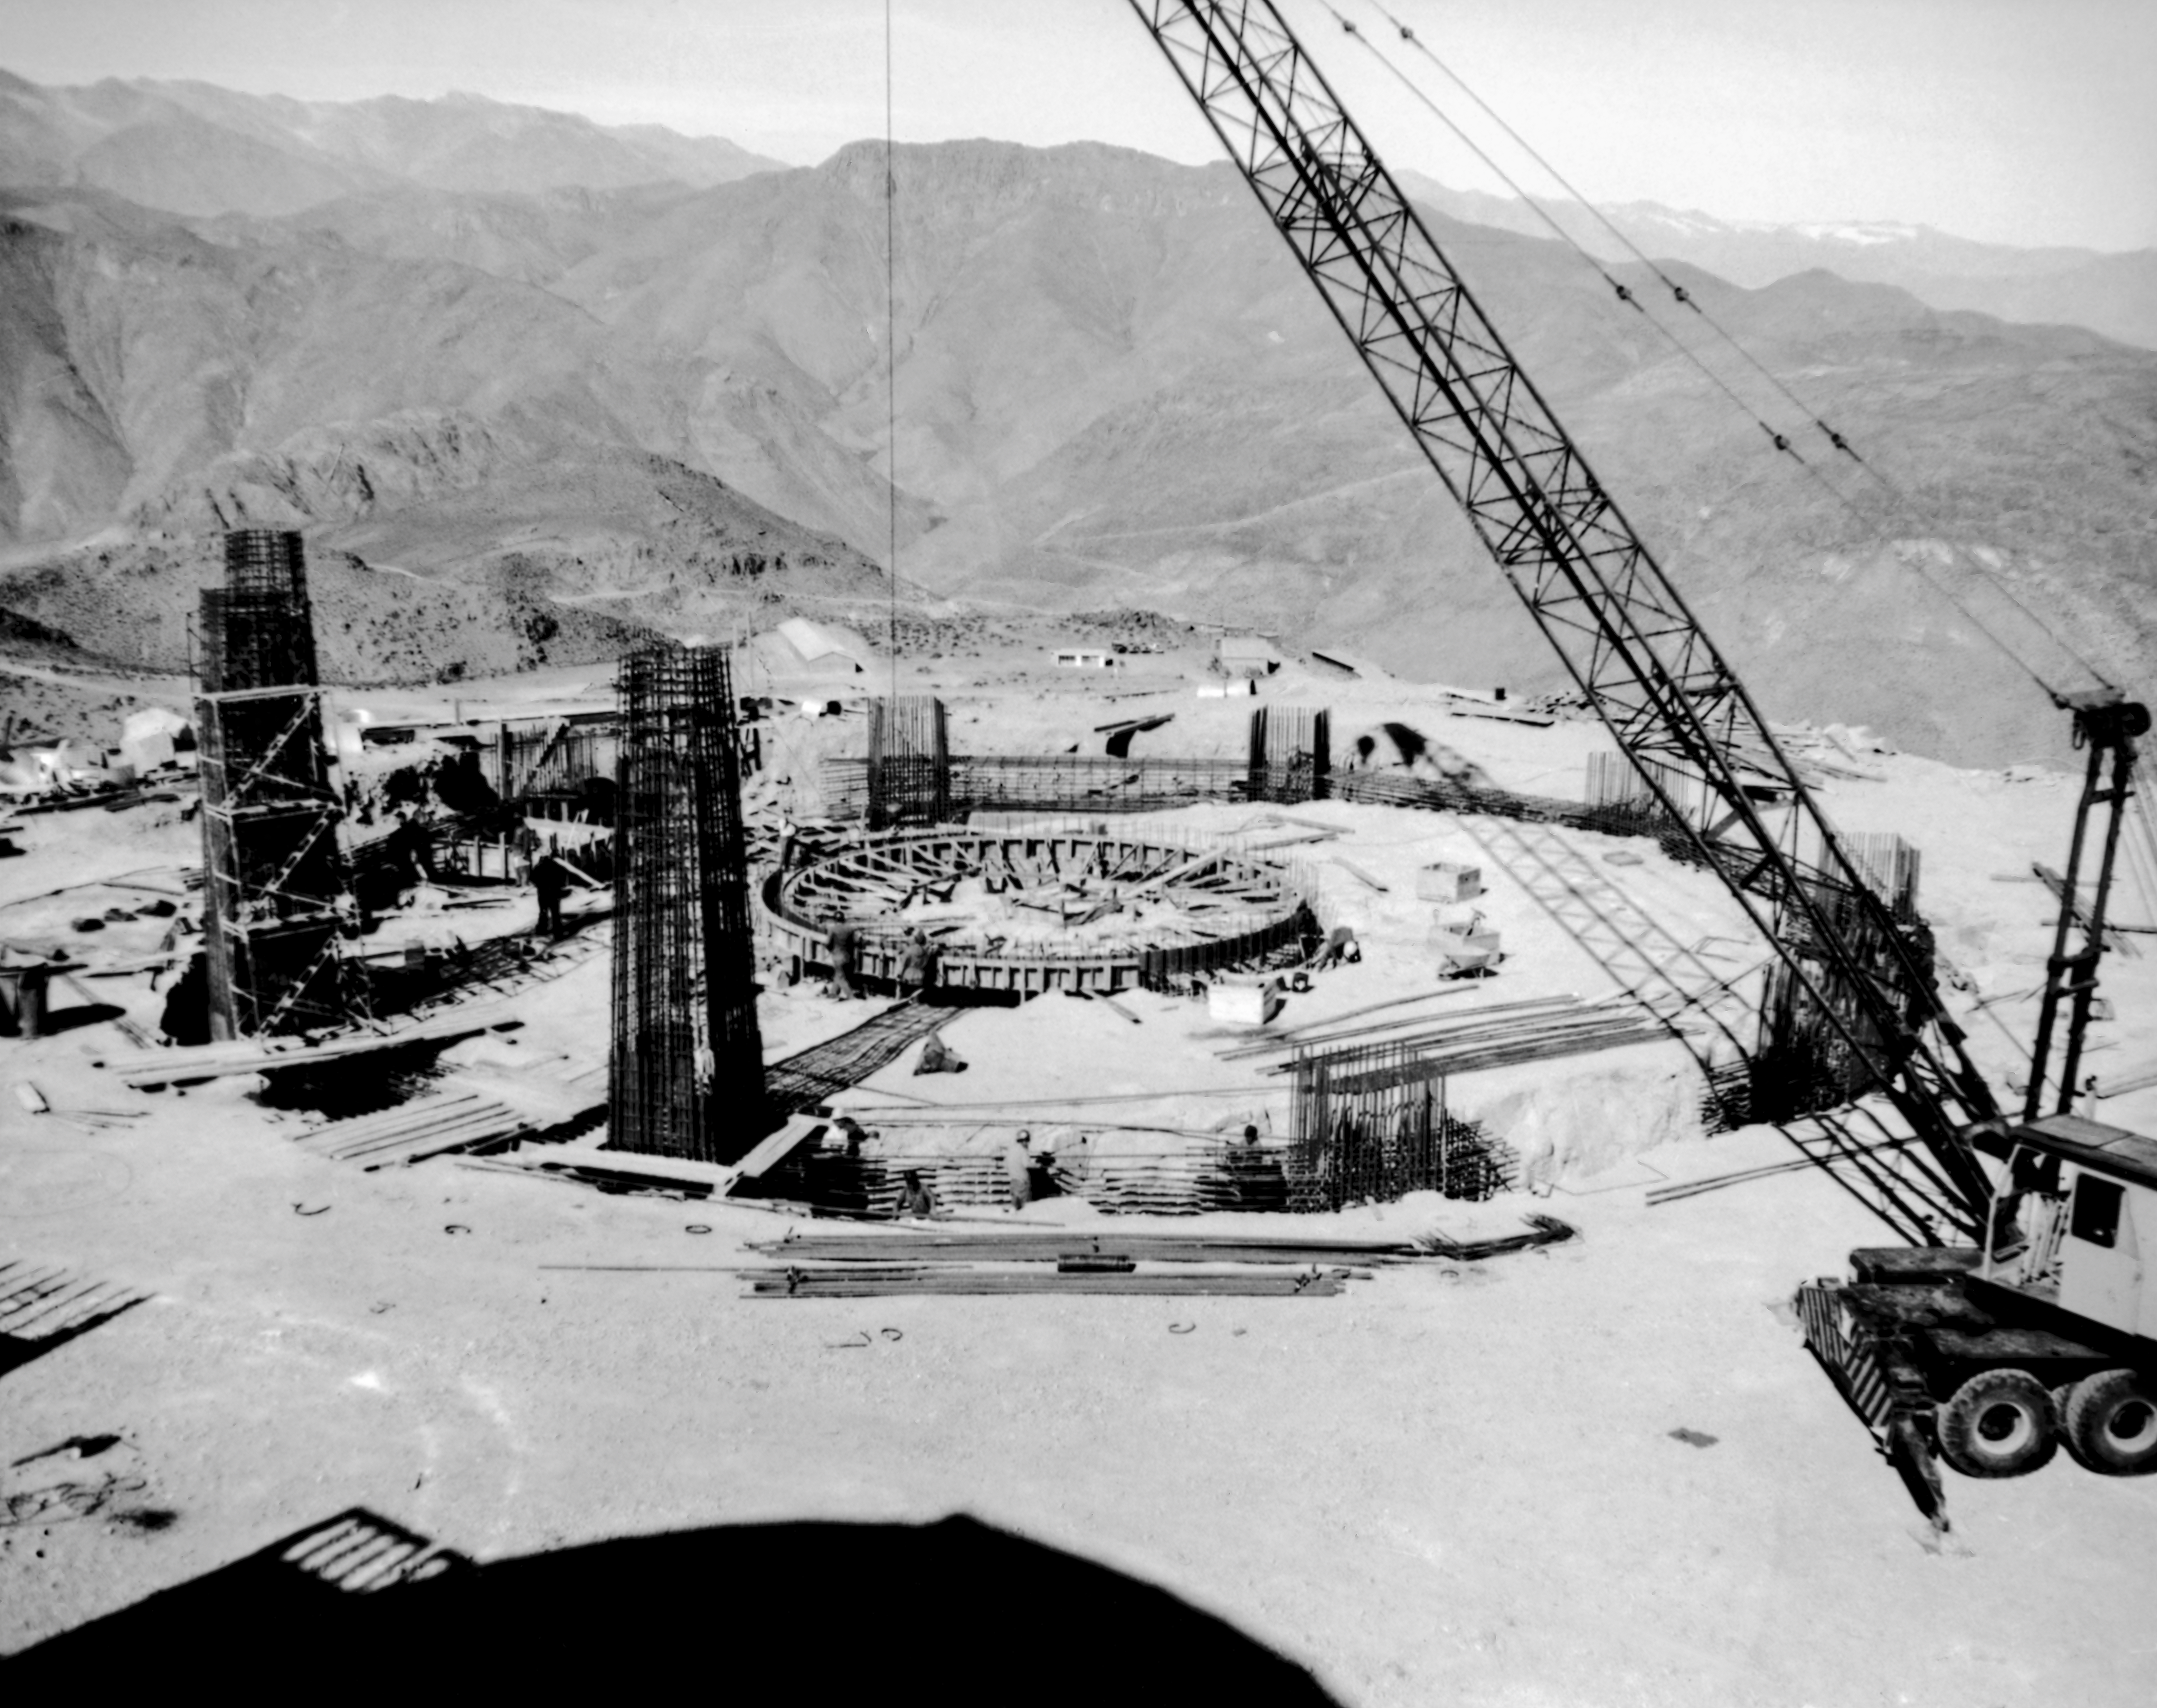

CTIO History - Construction of Víctor M. Blanco 4-meter Telescope

A historical photo of the construction of the Víctor M. Blanco 4-meter Telescope at Cerro Tololo Inter-American Observatory (CTIO), a Program of NSF NOIRLab, in Chile.

This image is part of NSF NOIRLab’s historical archives.

Credit: CTIO/NOIRLab/NSF/AURA/R. González